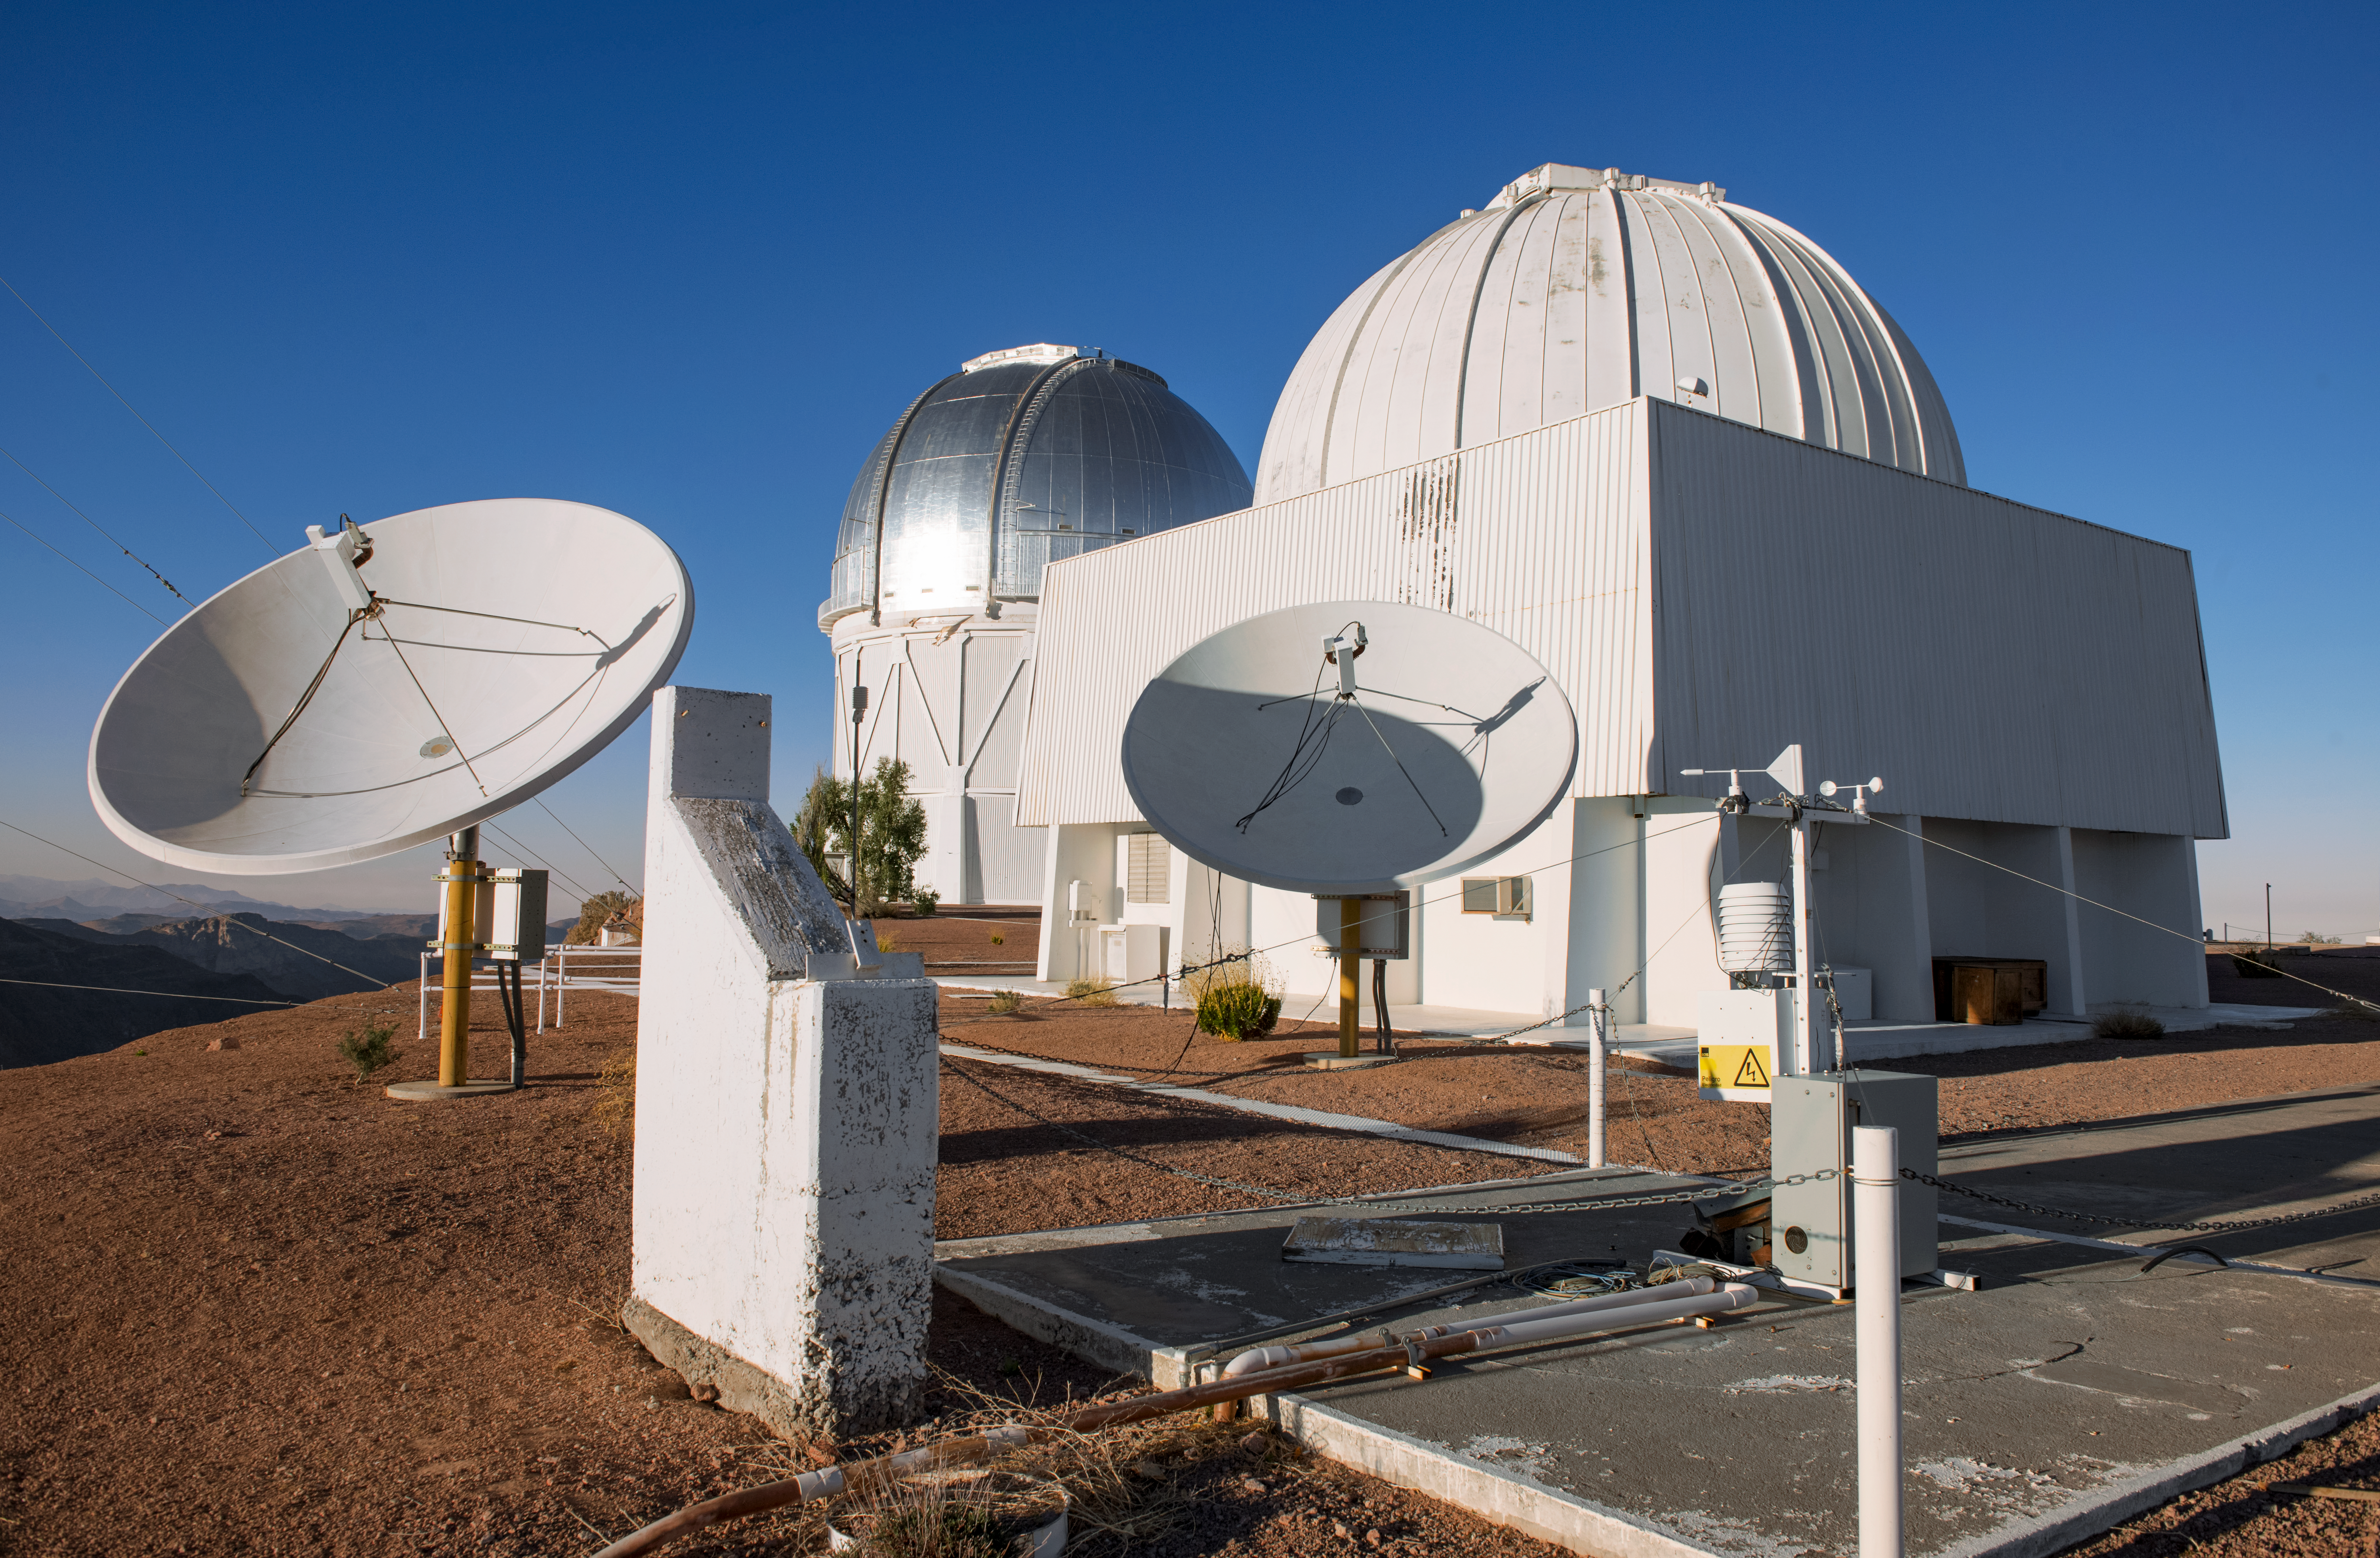

SMARTS 1.5-meter Telescope

The SMARTS 1.5-meter Telescope is shown here at Cerro Tololo Inter-American Observatory.

Credit: DOE/FNAL/DECam/R. Hahn/CTIO/NOIRLab/AURA/NSF